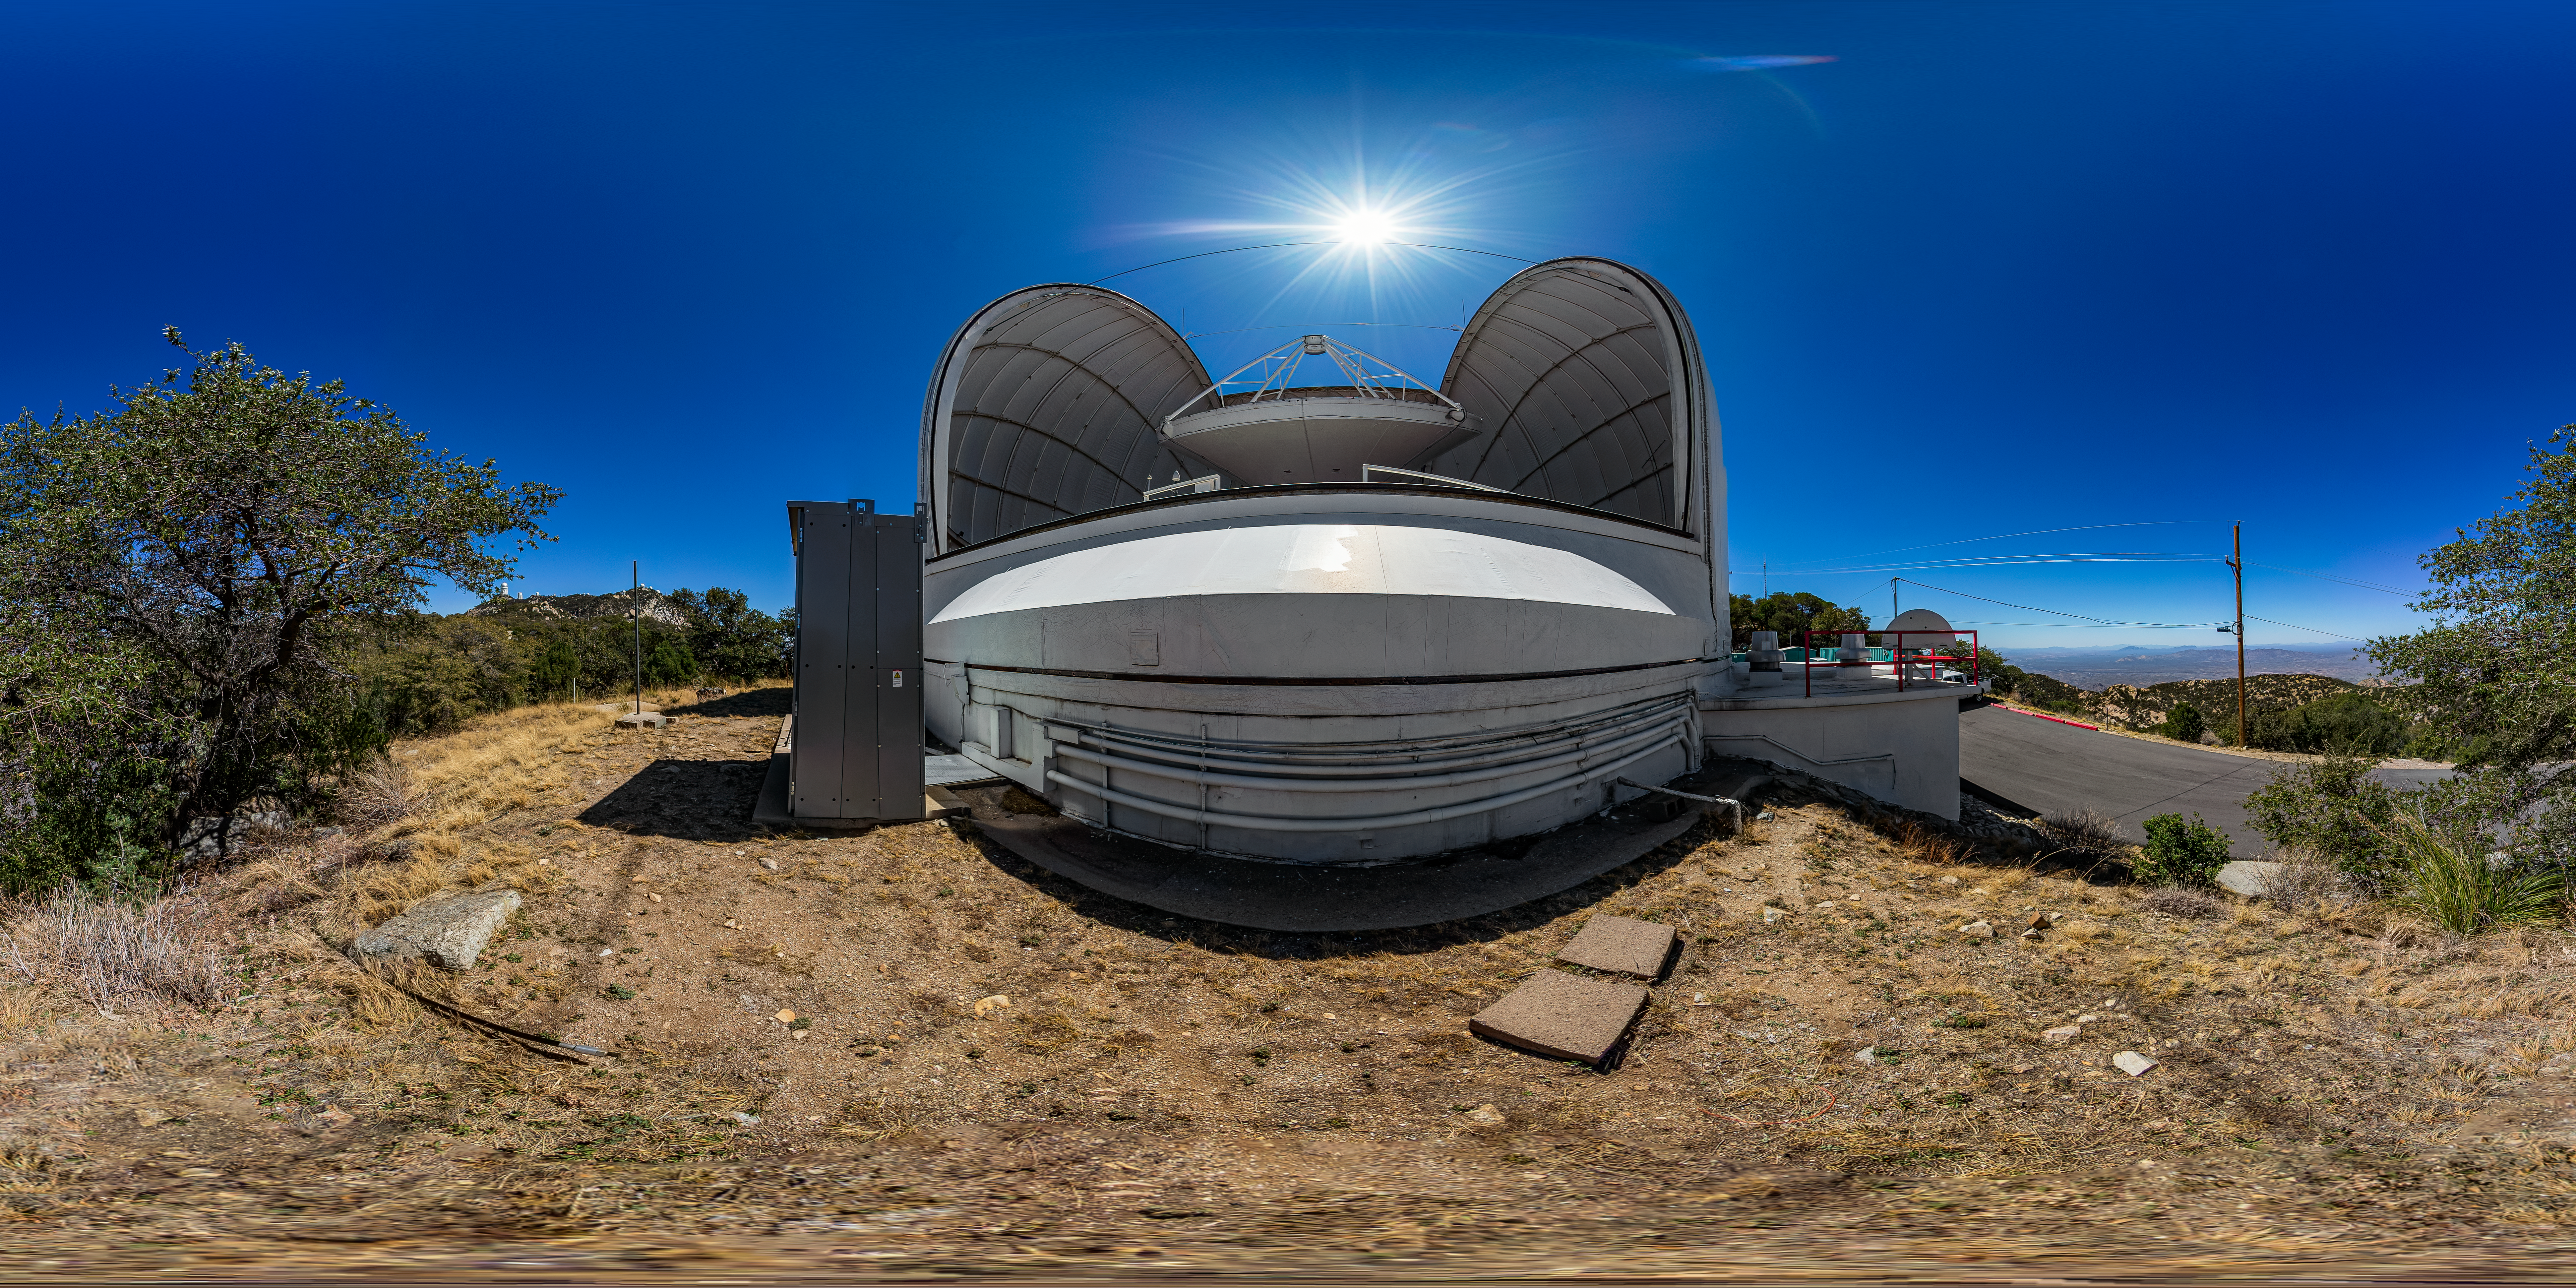

UA ARO 12-meter Telescope 360 Panorama

A 360 panorama view of the UA ARO 12-meter Telescope at Kitt Peak National Observatory (KPNO), a Program of NSF NOIRLab.

Credit: KPNO/NOIRLab/NSF/AURA/T. Matsopoulos